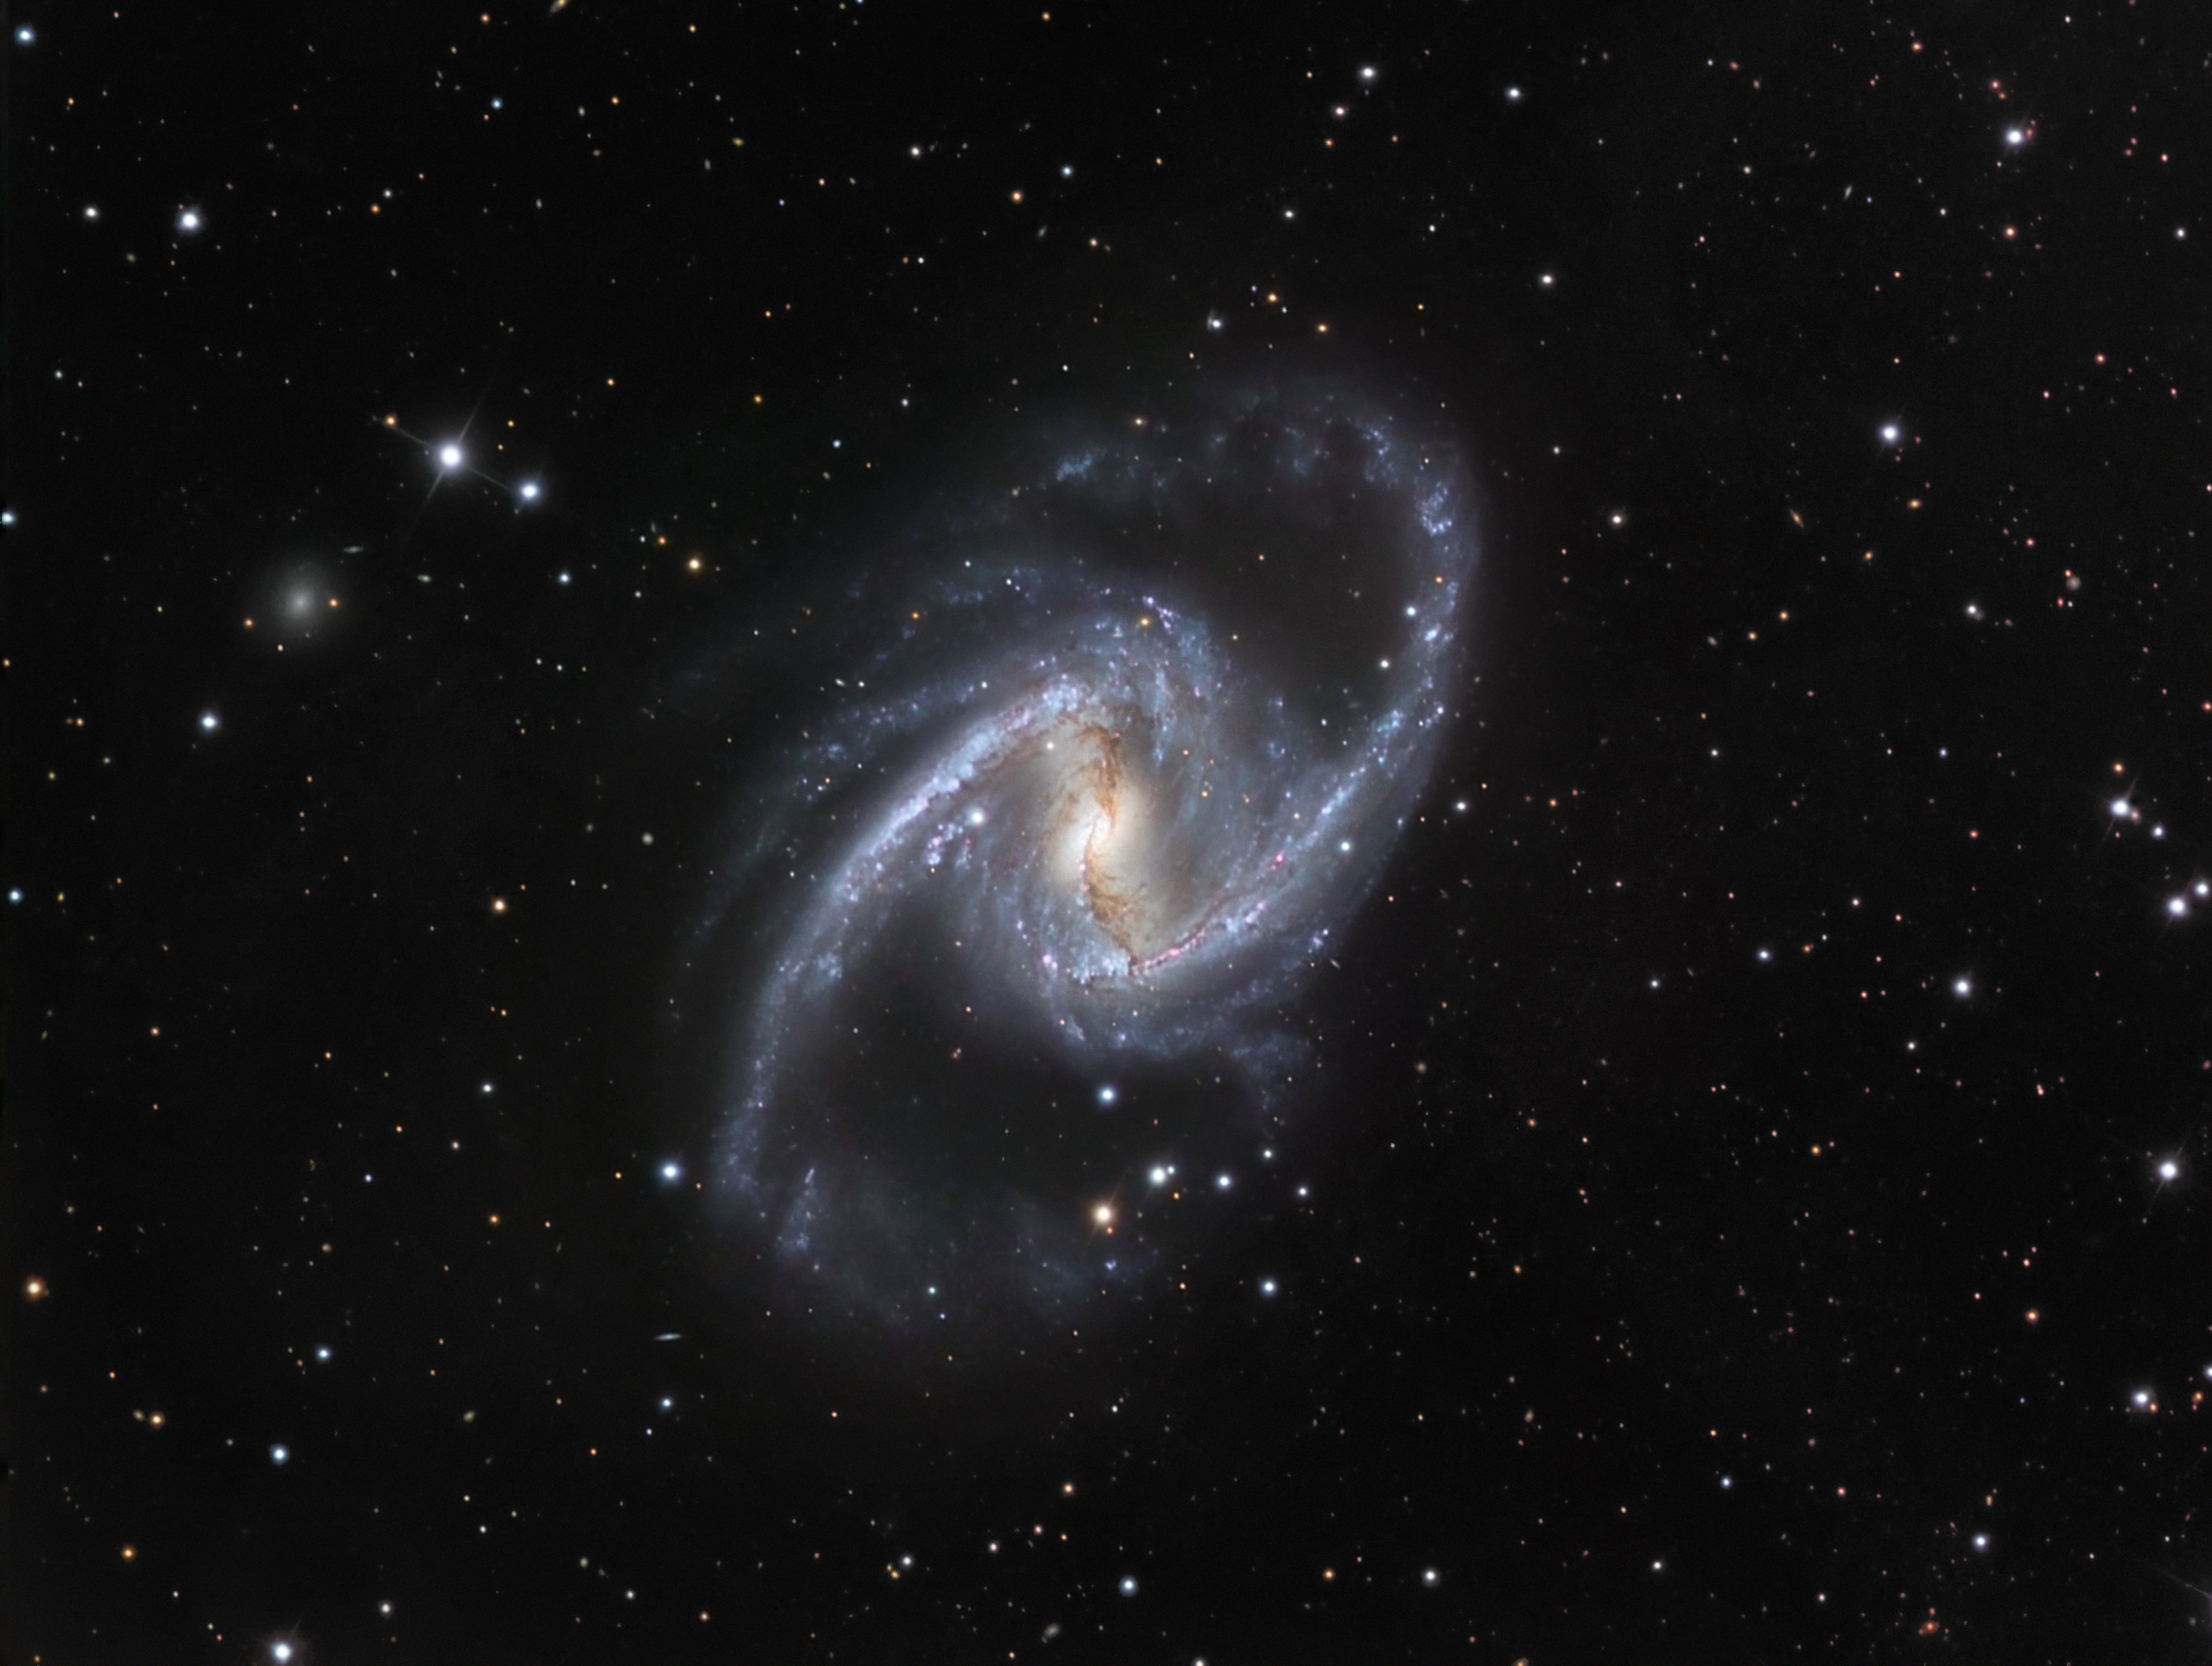

The Great Barred Spiral Galaxy

Spiralling around, 61 million light-years away in the constellation Fornax (the Furnace), NGC 1365 is enormous. At 200000 light-years across, it is one of the largest galaxies known to astronomers. This, plus the sharply defined bar of old stars across its structure is why it is also known as the Great Barred Spiral Galaxy. Astronomers think that the Milky Way may look very similar to this galaxy, but at half the size. The bright centre of the galaxy is thought to be due to huge amounts of superhot gas ejected from the ring of material circling a central black hole. Young luminous hot stars, born out of the interstellar clouds, give the arms a prominent appearance and a blue colour. The bar and spiral pattern rotates, with one full turn taking about 350 million years.

This image combines observations performed through three different filters (B, V, R) with the 1.5-metre Danish telescope at the ESO La Silla Observatory in Chile.

Credit: ESO/IDA/Danish 1.5 m/ R. Gendler, J-E. Ovaldsen, C. Thöne, and C. Feron.